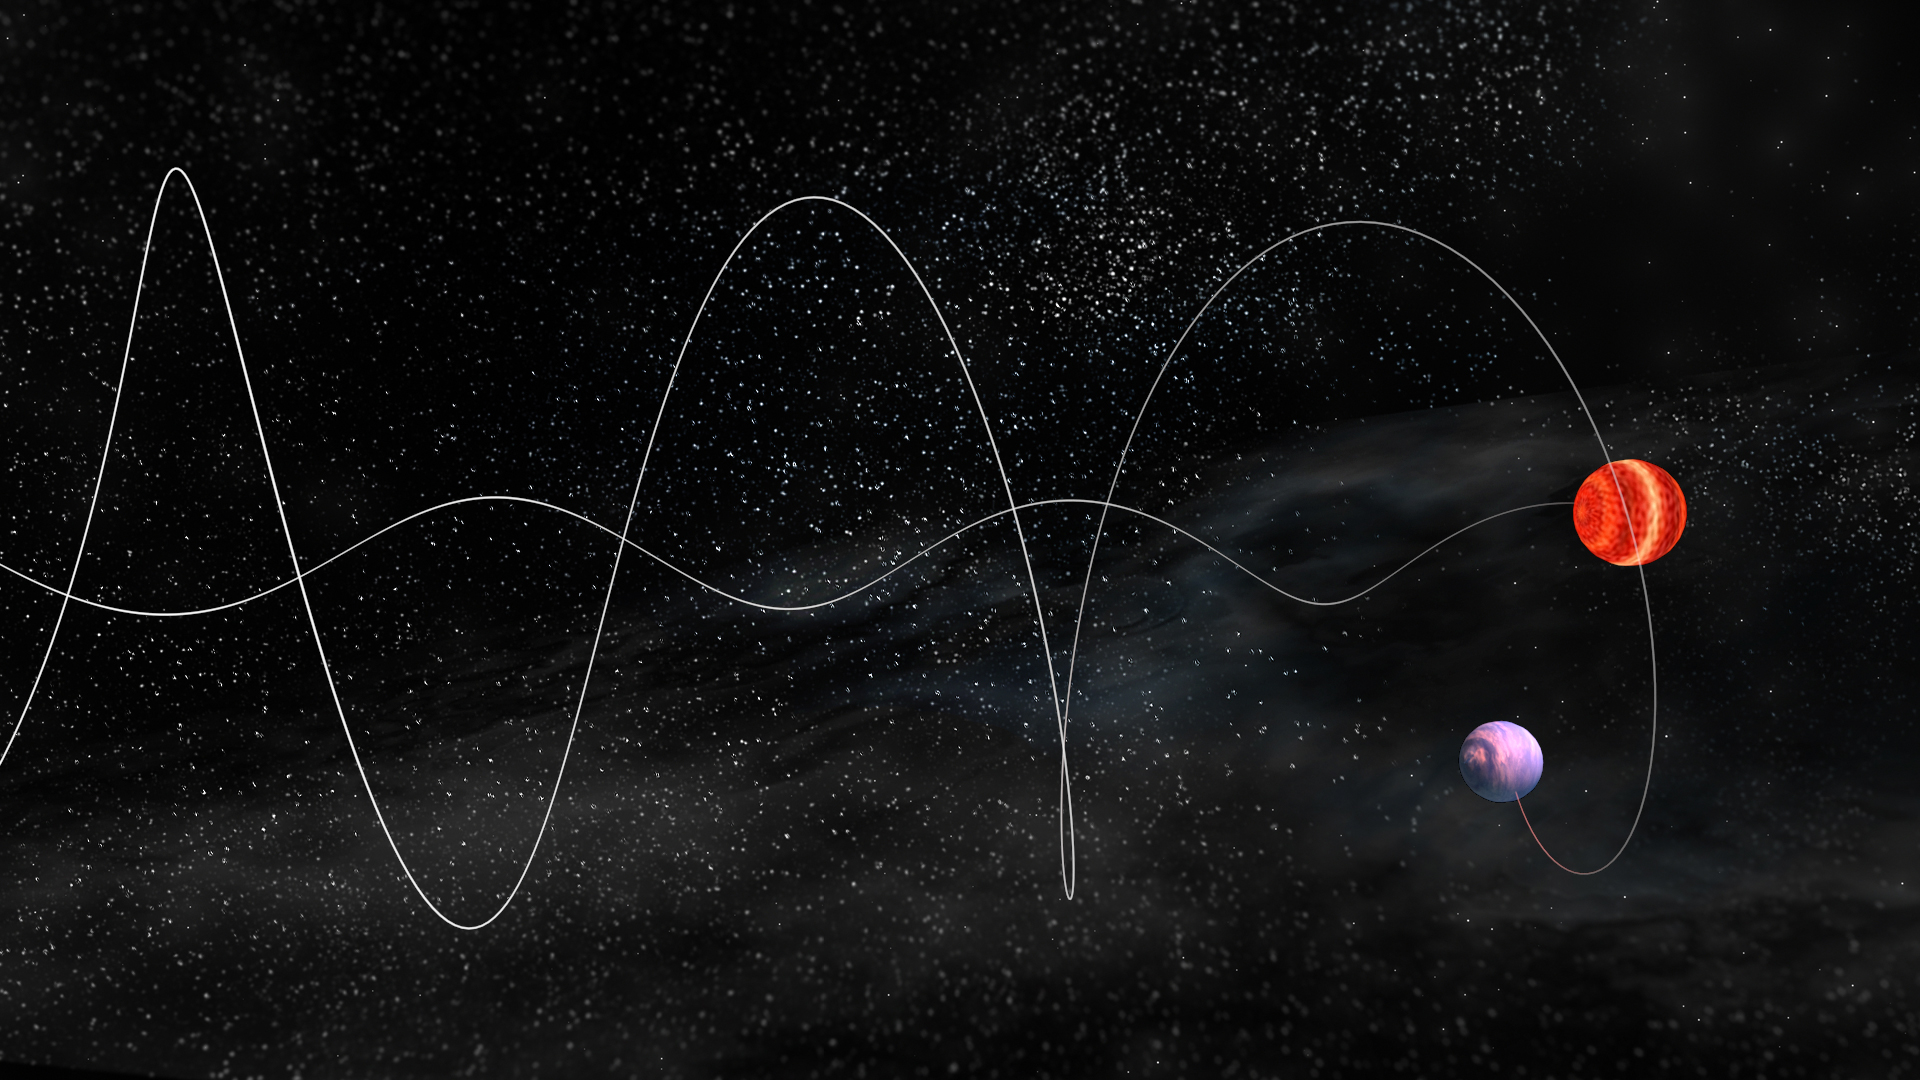

Animation of Planet Orbiting Small, Cool Star

Credit: NRAO/AUI/NSF